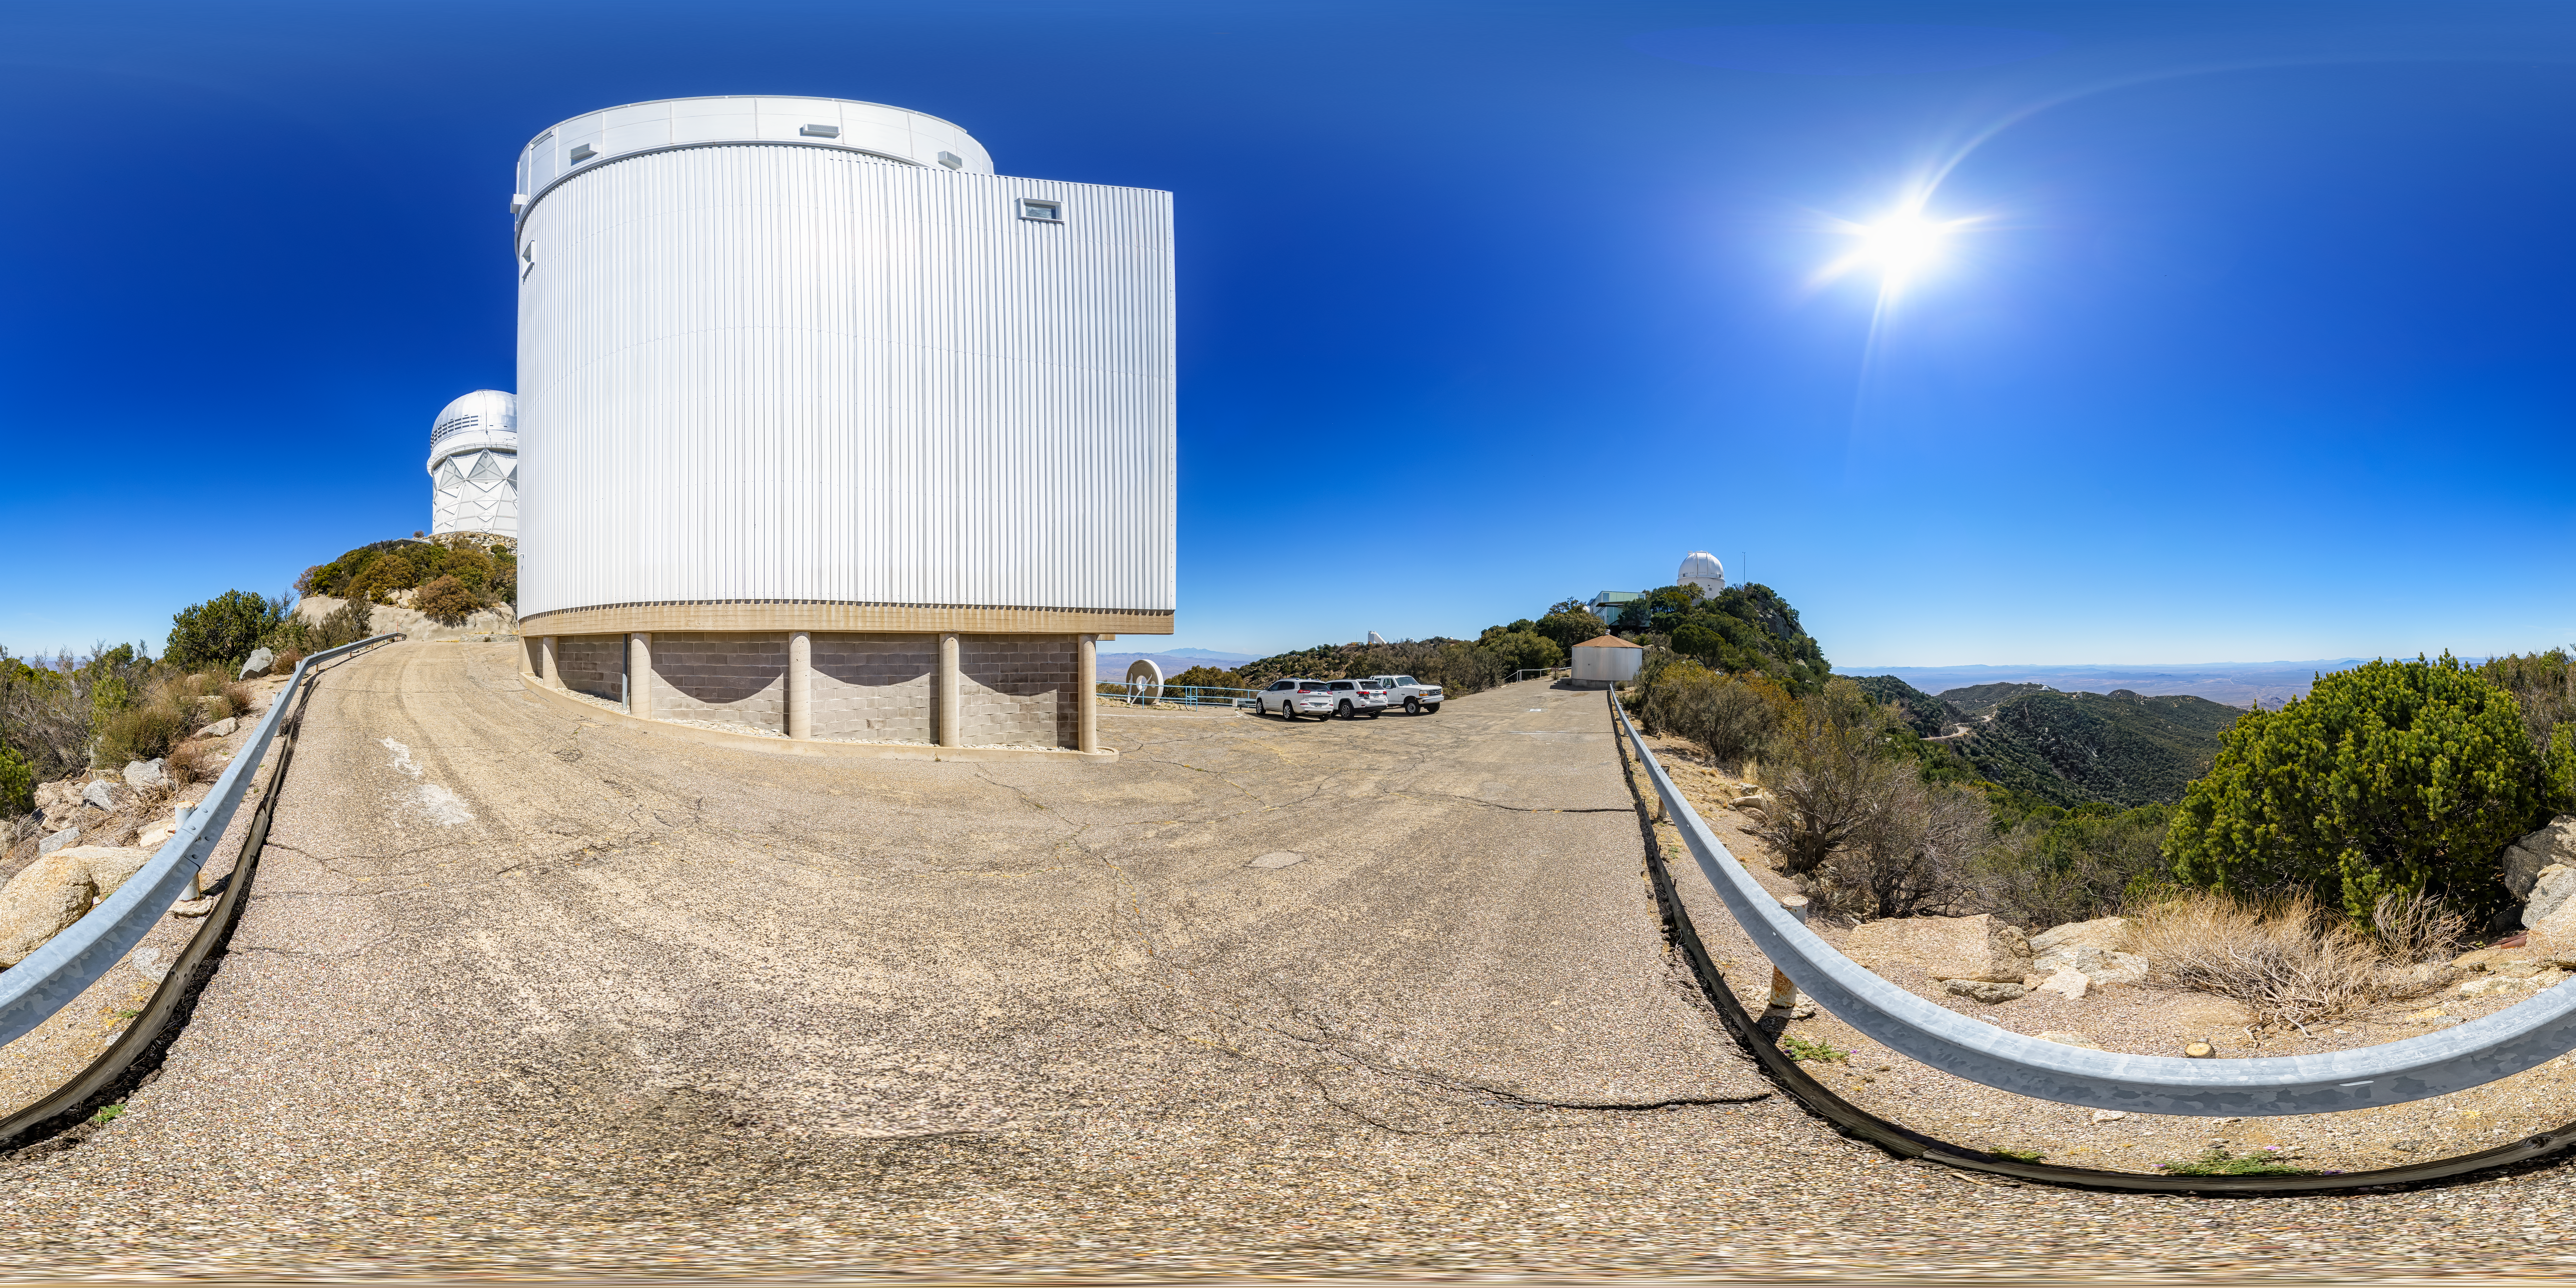

UArizona Bok 2.3-meter Telescope 360 Panorama

A 360 panorama view of the UA Bok 2.3-meter Telescope at Kitt Peak National Observatory (KPNO), a Program of NSF NOIRLab.

A fulldome version of this image can be found here.

Credit: KPNO/NOIRLab/NSF/AURA/P. Horálek